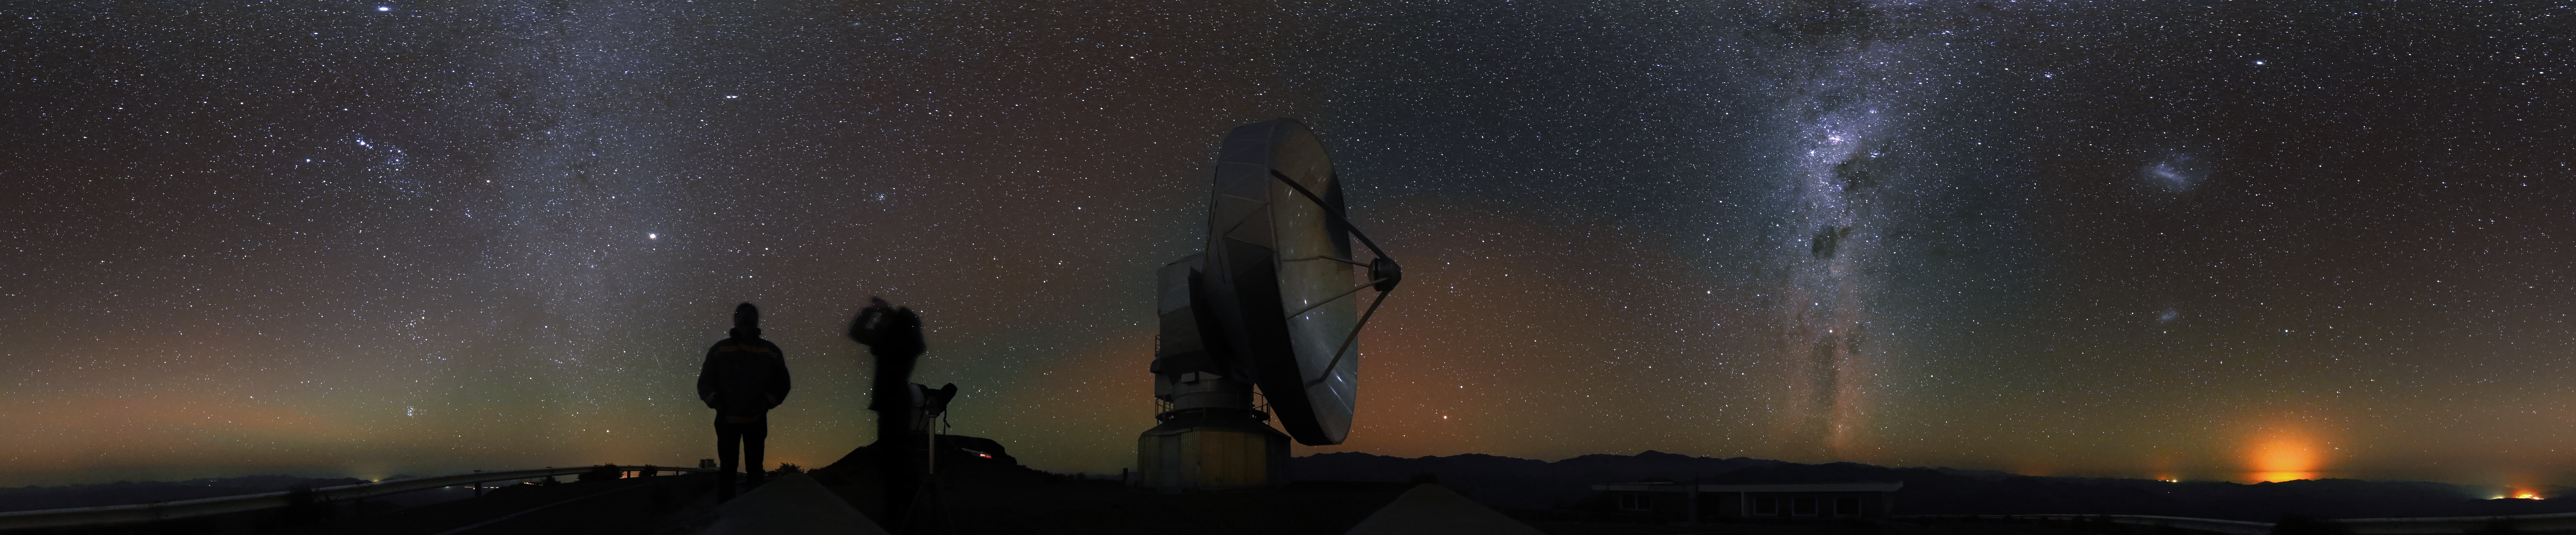

Astronomer break

This panorama image shows, what observing astronomers at the ESO observatories do, when they make a short break during their night shift: They watch the night sky with their naked eye, still fascinated by the wonders of the cosmos.

Credit: R. Wesson/ESO